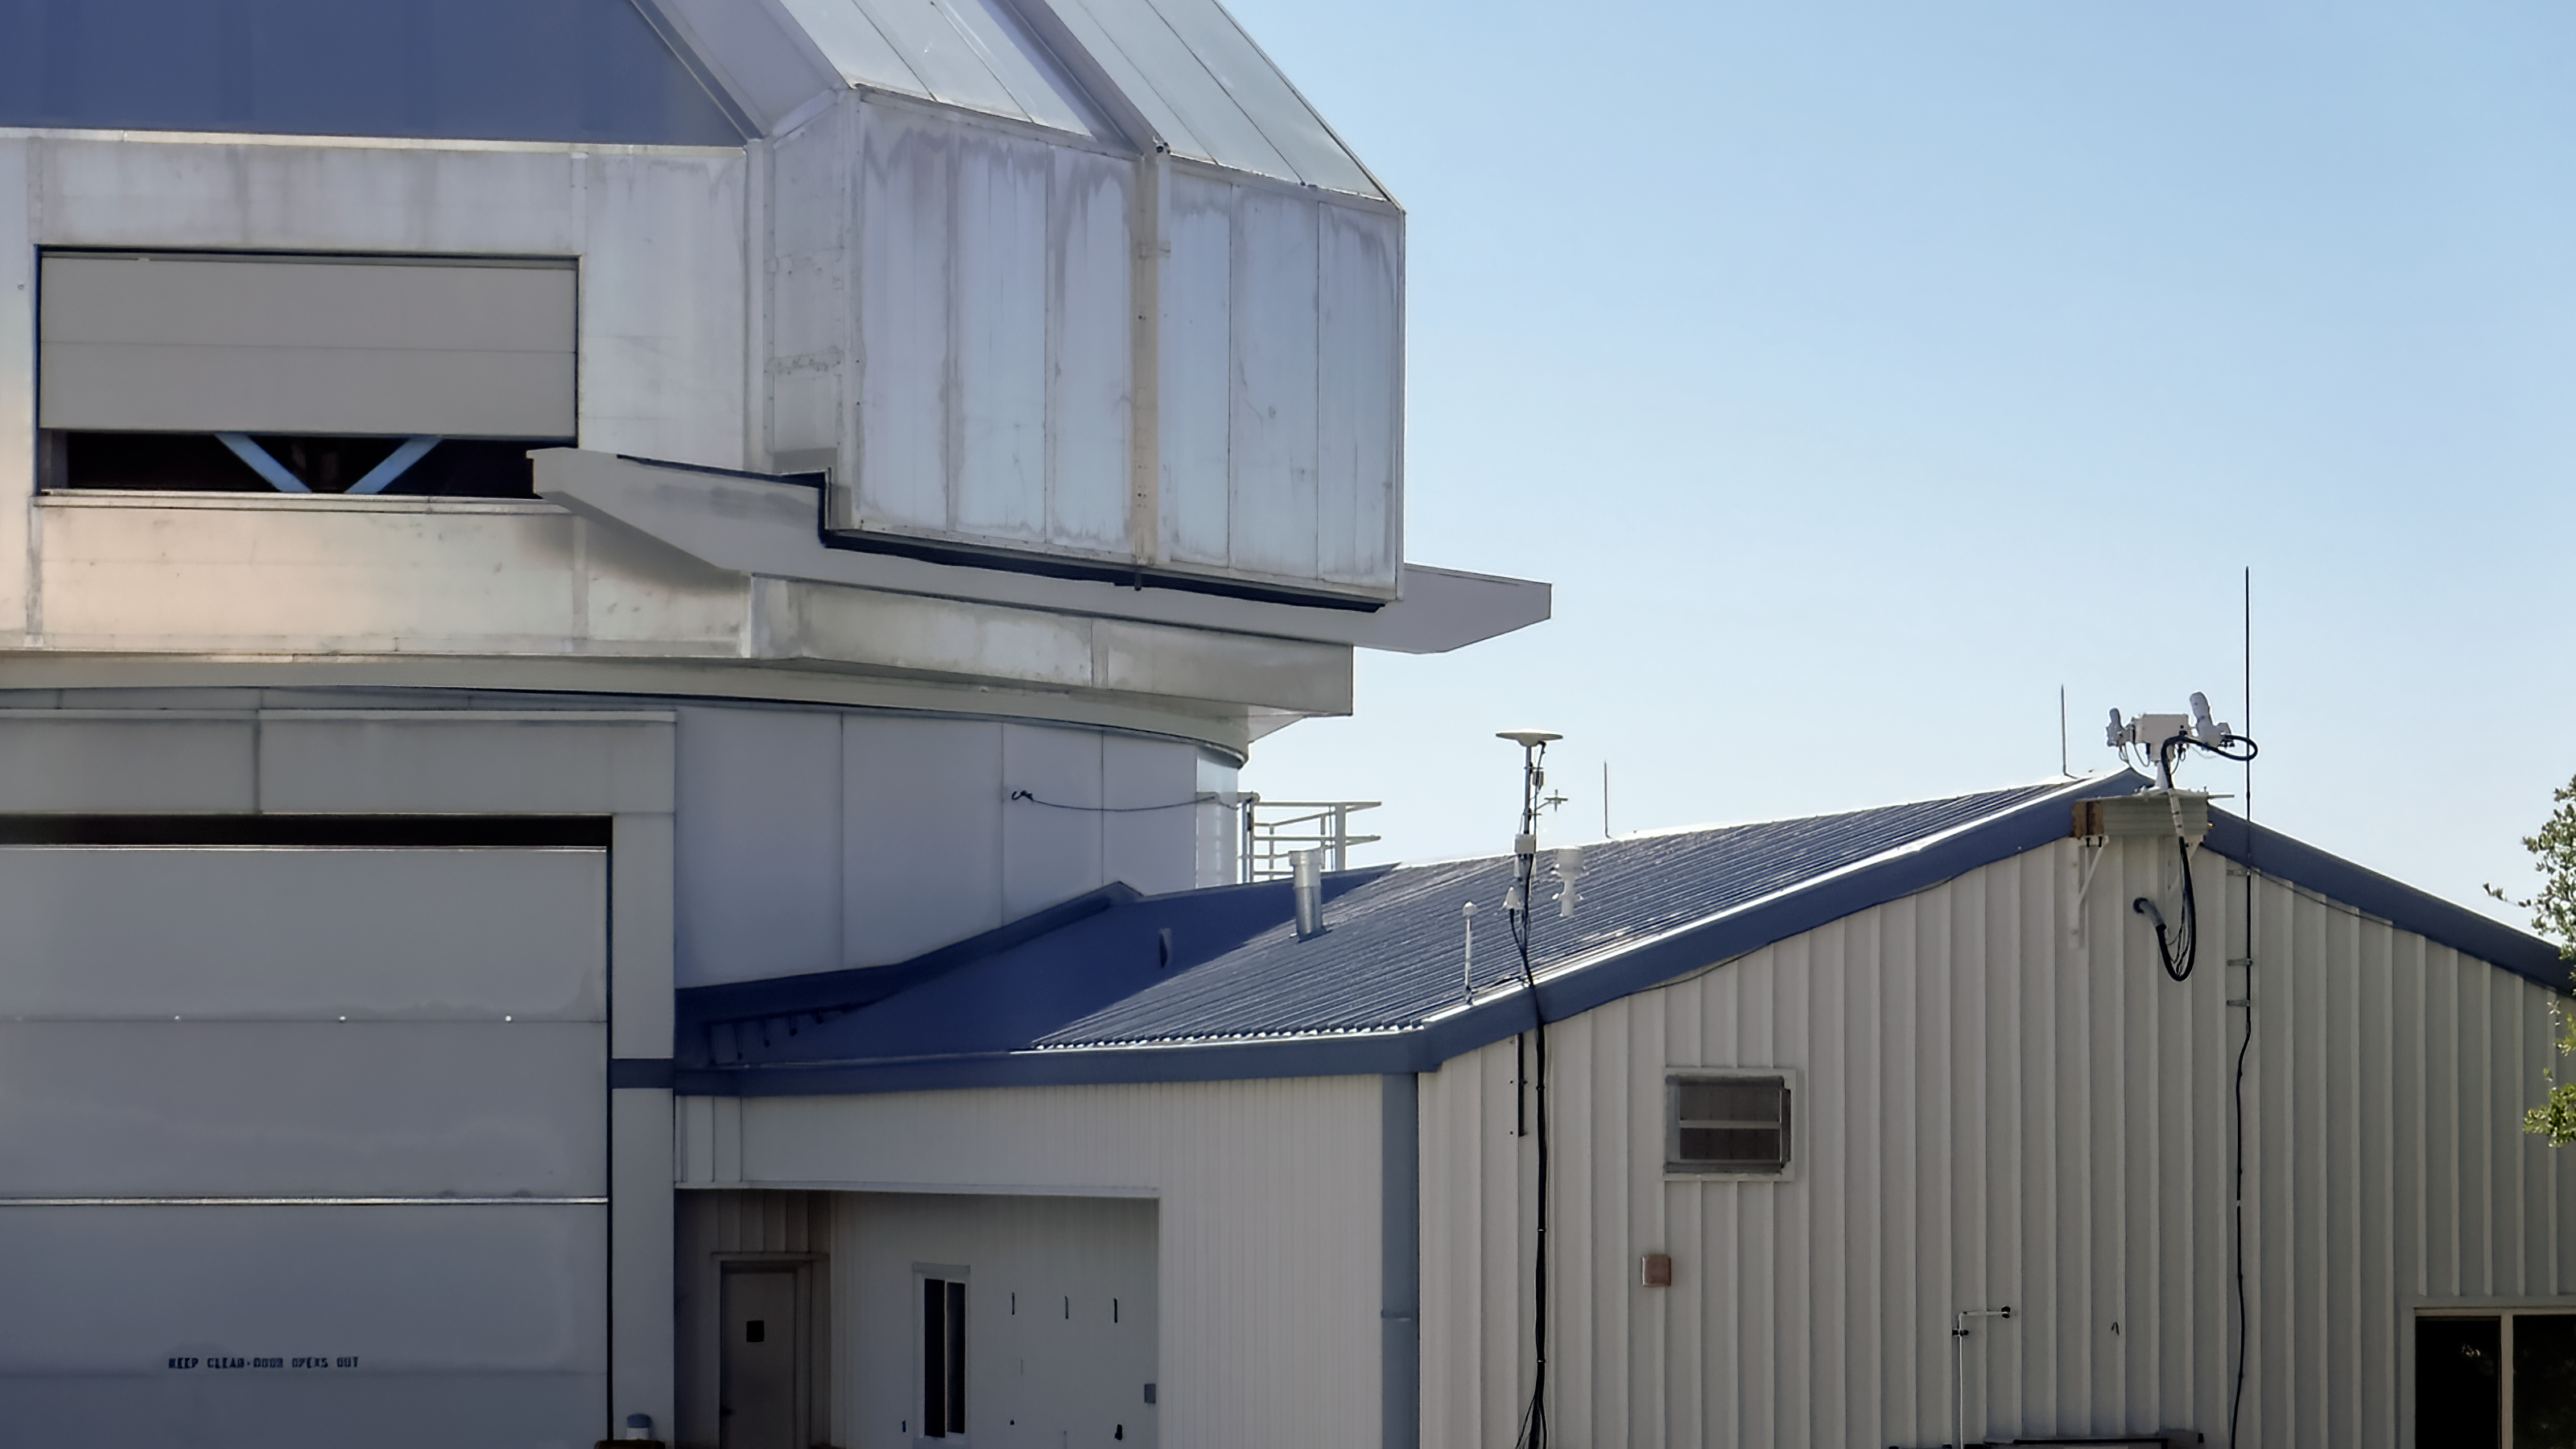

NEID Solar Telescope

The NEID Solar Telescope (right) near the WIYN 3.5-meter Telescope (left).

Credit: KPNO/NOIRLab/NSF/AURA